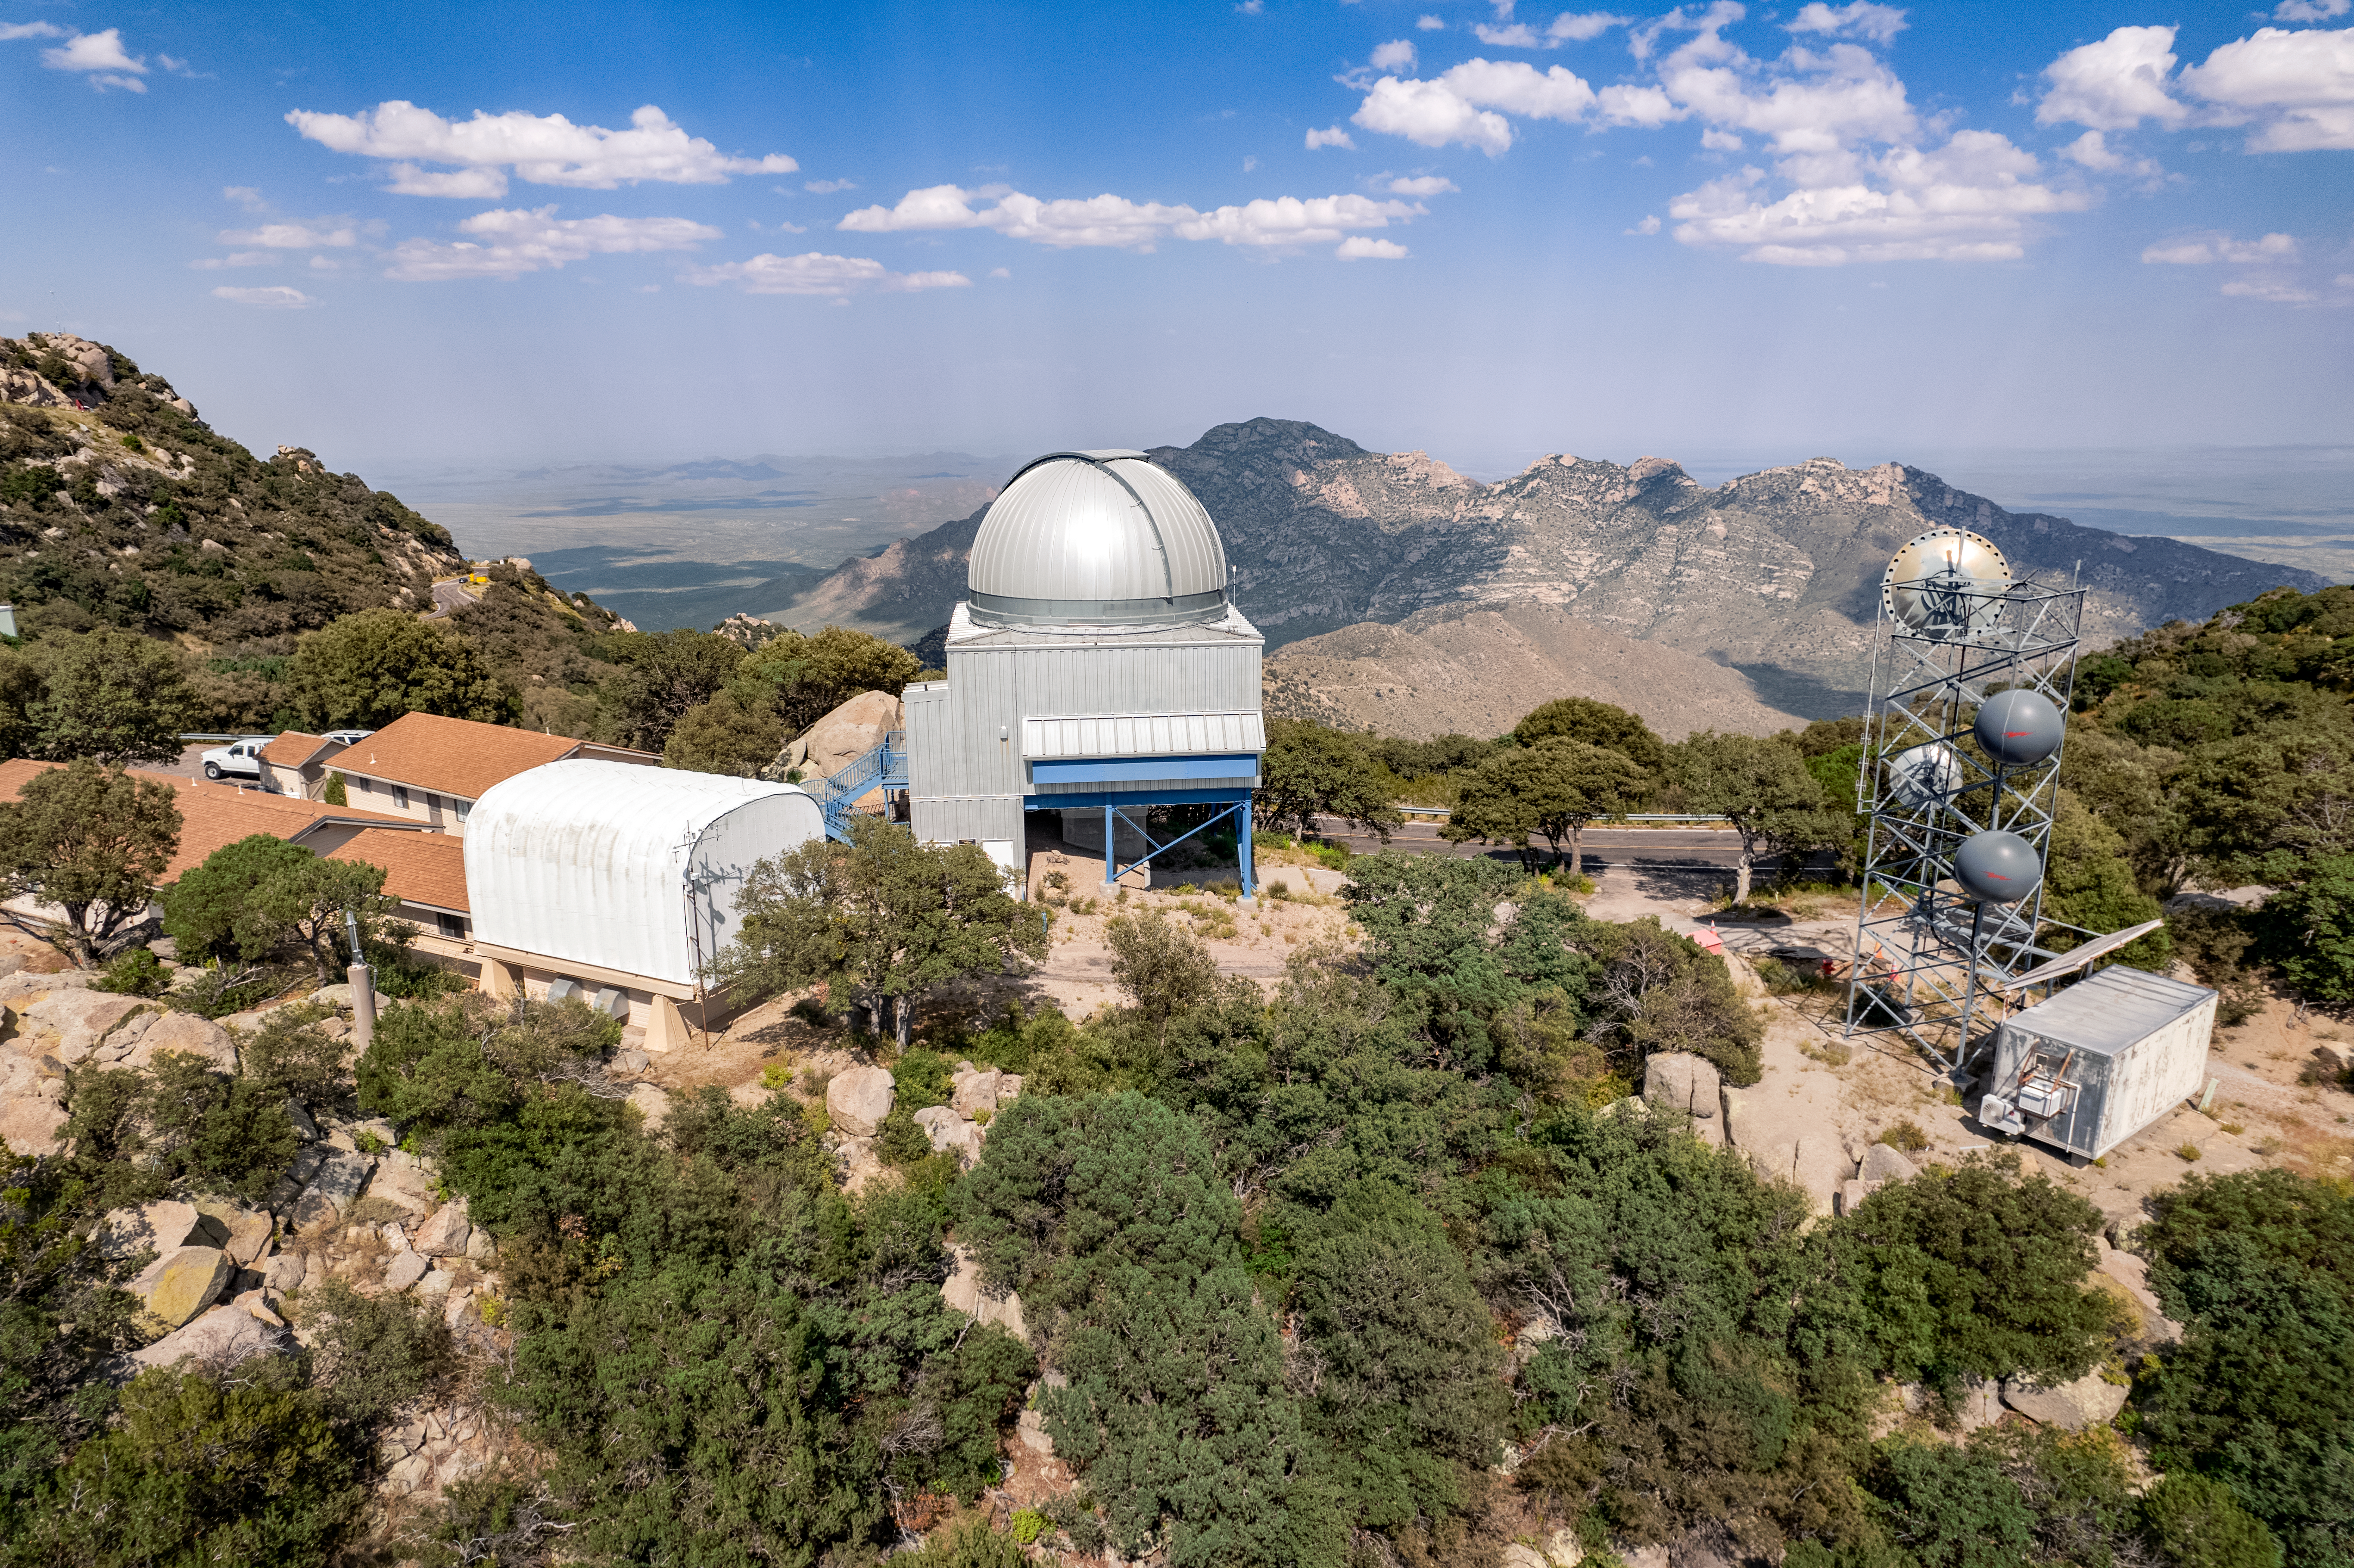

UA 1.8-meter Spacewatch Telescope and University of Arizona SuperLotis Telescope

The UA 1.8-meter Spacewatch Telescope and UA SuperLotis Telescope are shown here at Kitt Peak National Observatory.

Credit: NOIRLab/AURA/NSF